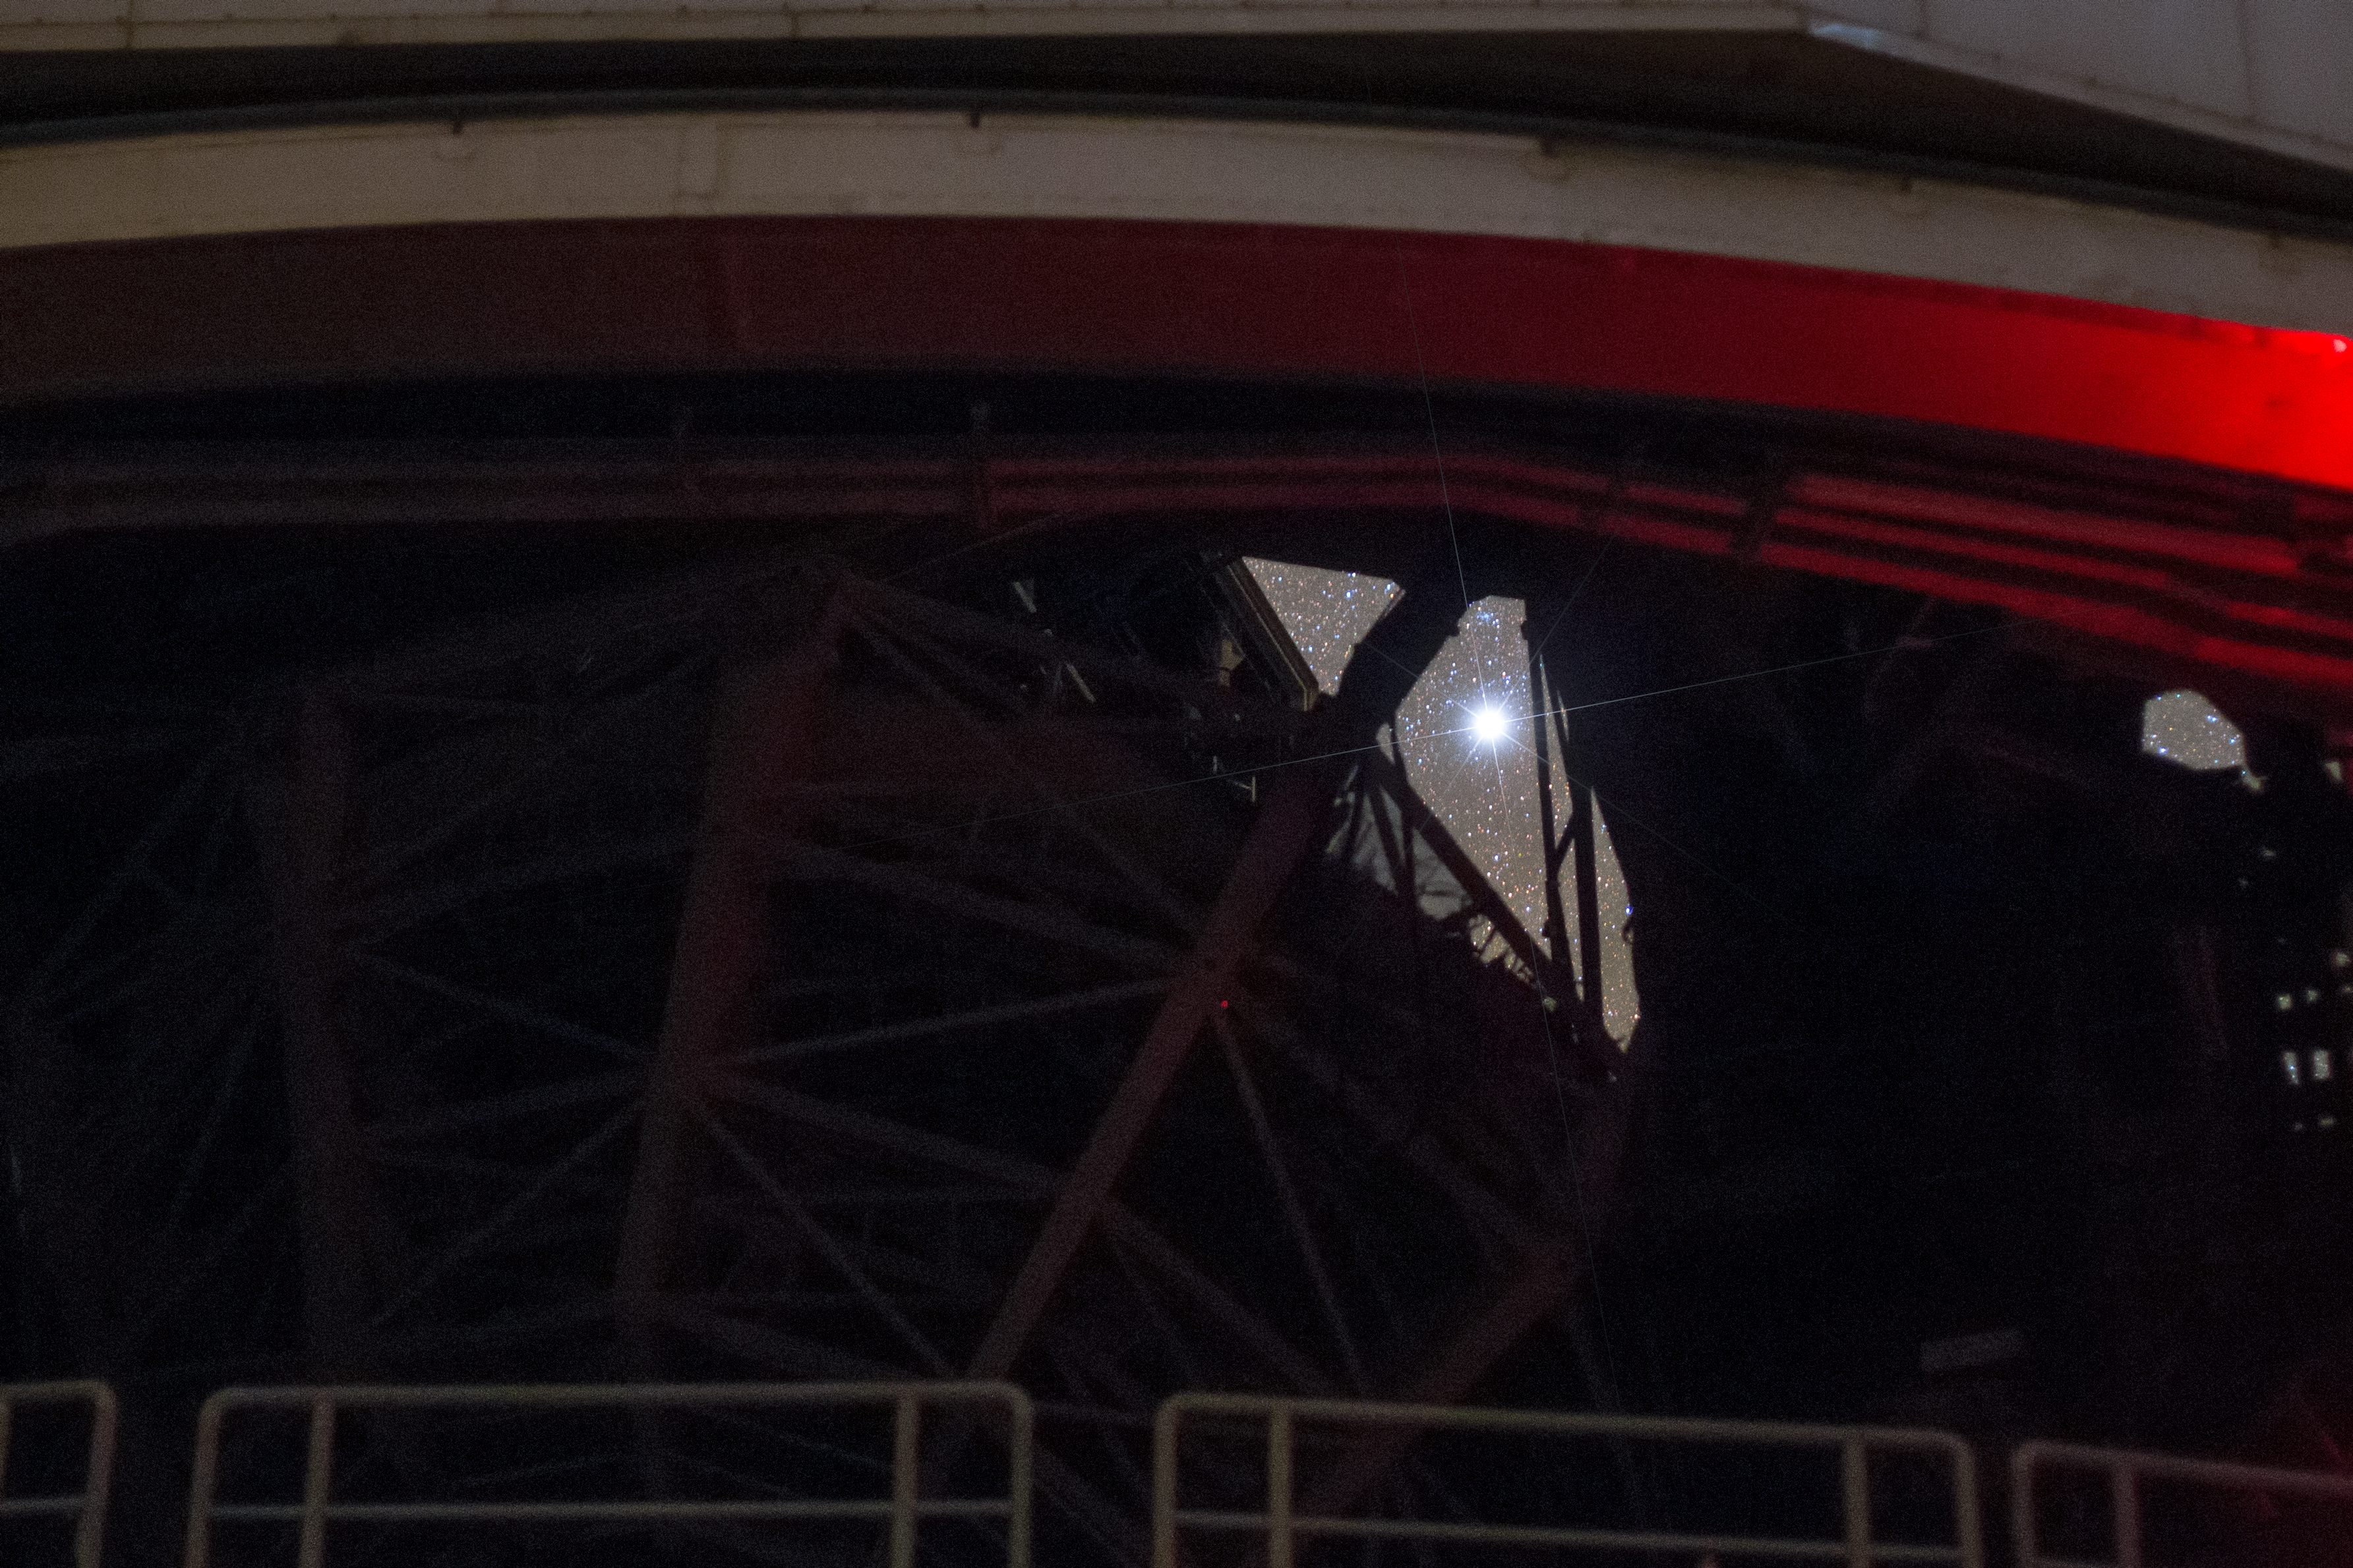

Alpha Centauri through the VLT

Our stellar neighbour, the Alpha Centauri system, consists of two large, bright stars and a third, smaller star (Proxima). At just over four light years from Earth, the large pair shine brightly in the night sky. Here, we are able to spy one of the system's stars through the framework of one of the Unit Telescopes at ESO's Very Large Telescope (VLT) in Chile.

Credit: ESO/P. Horálek